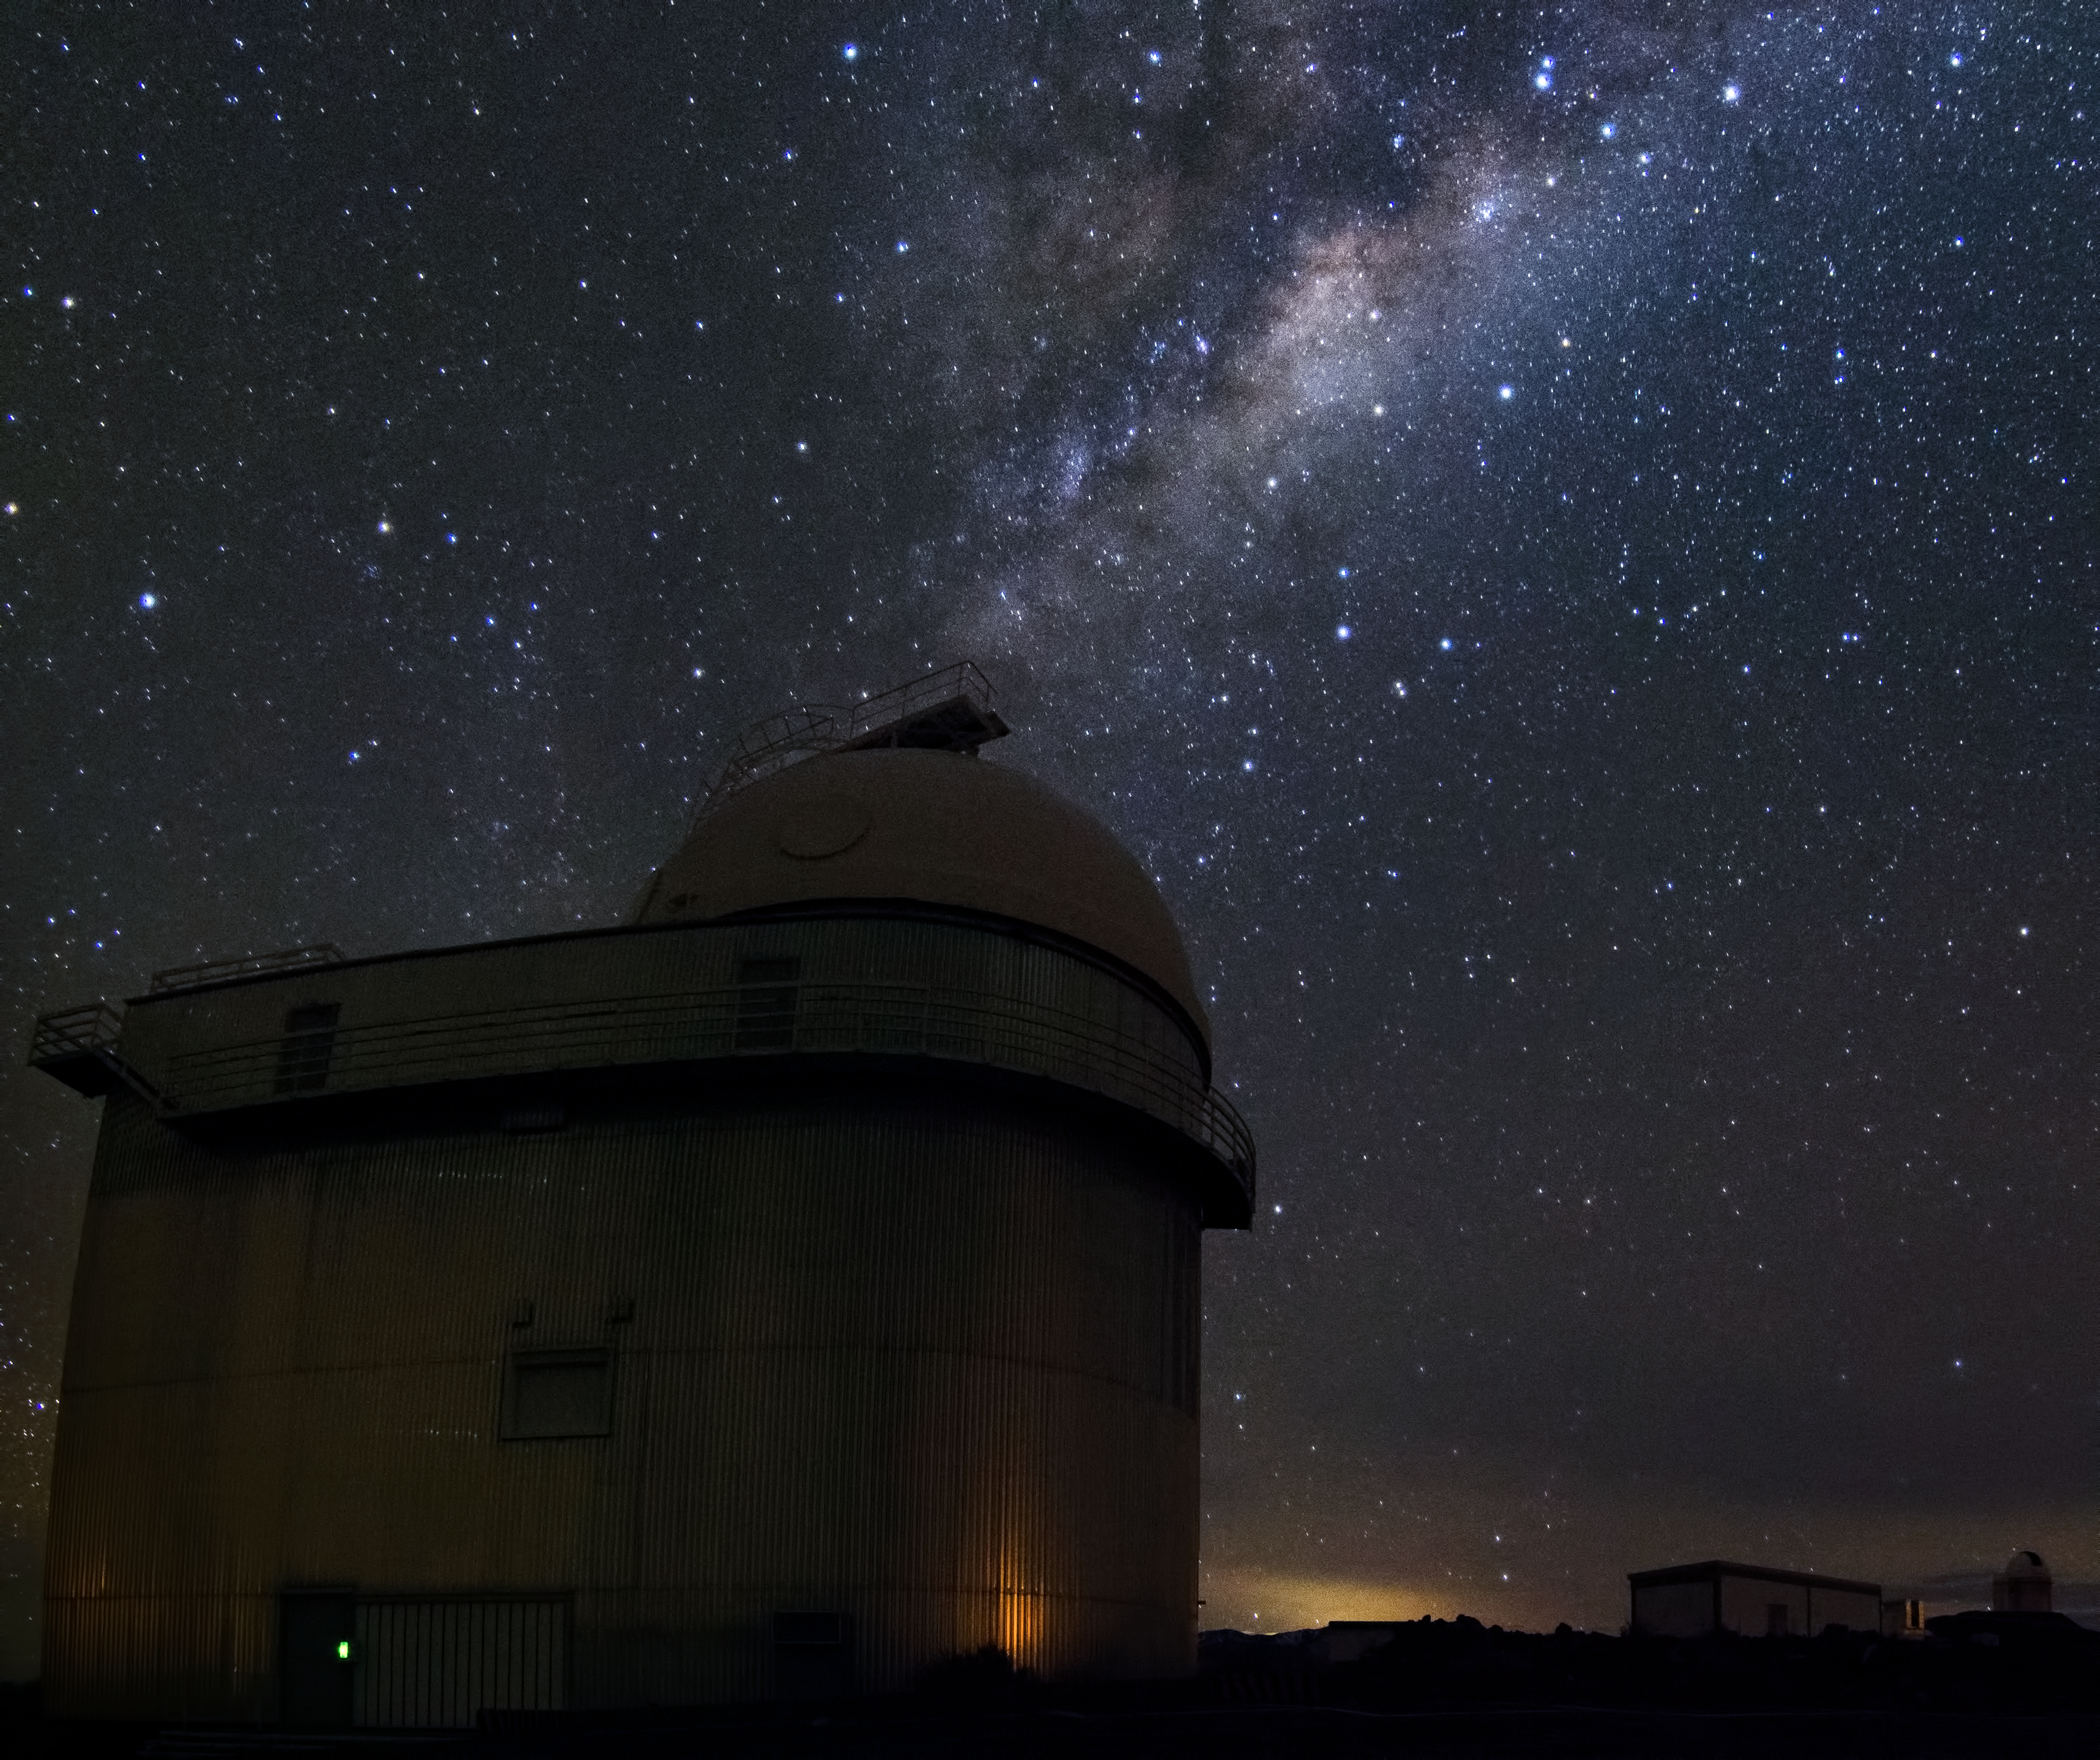

Milky Way over La Silla

The Milky Way over the ESO 1.52-metre telescope at La Silla Observatory in Chile.

Credit: Dave Jones/ESO